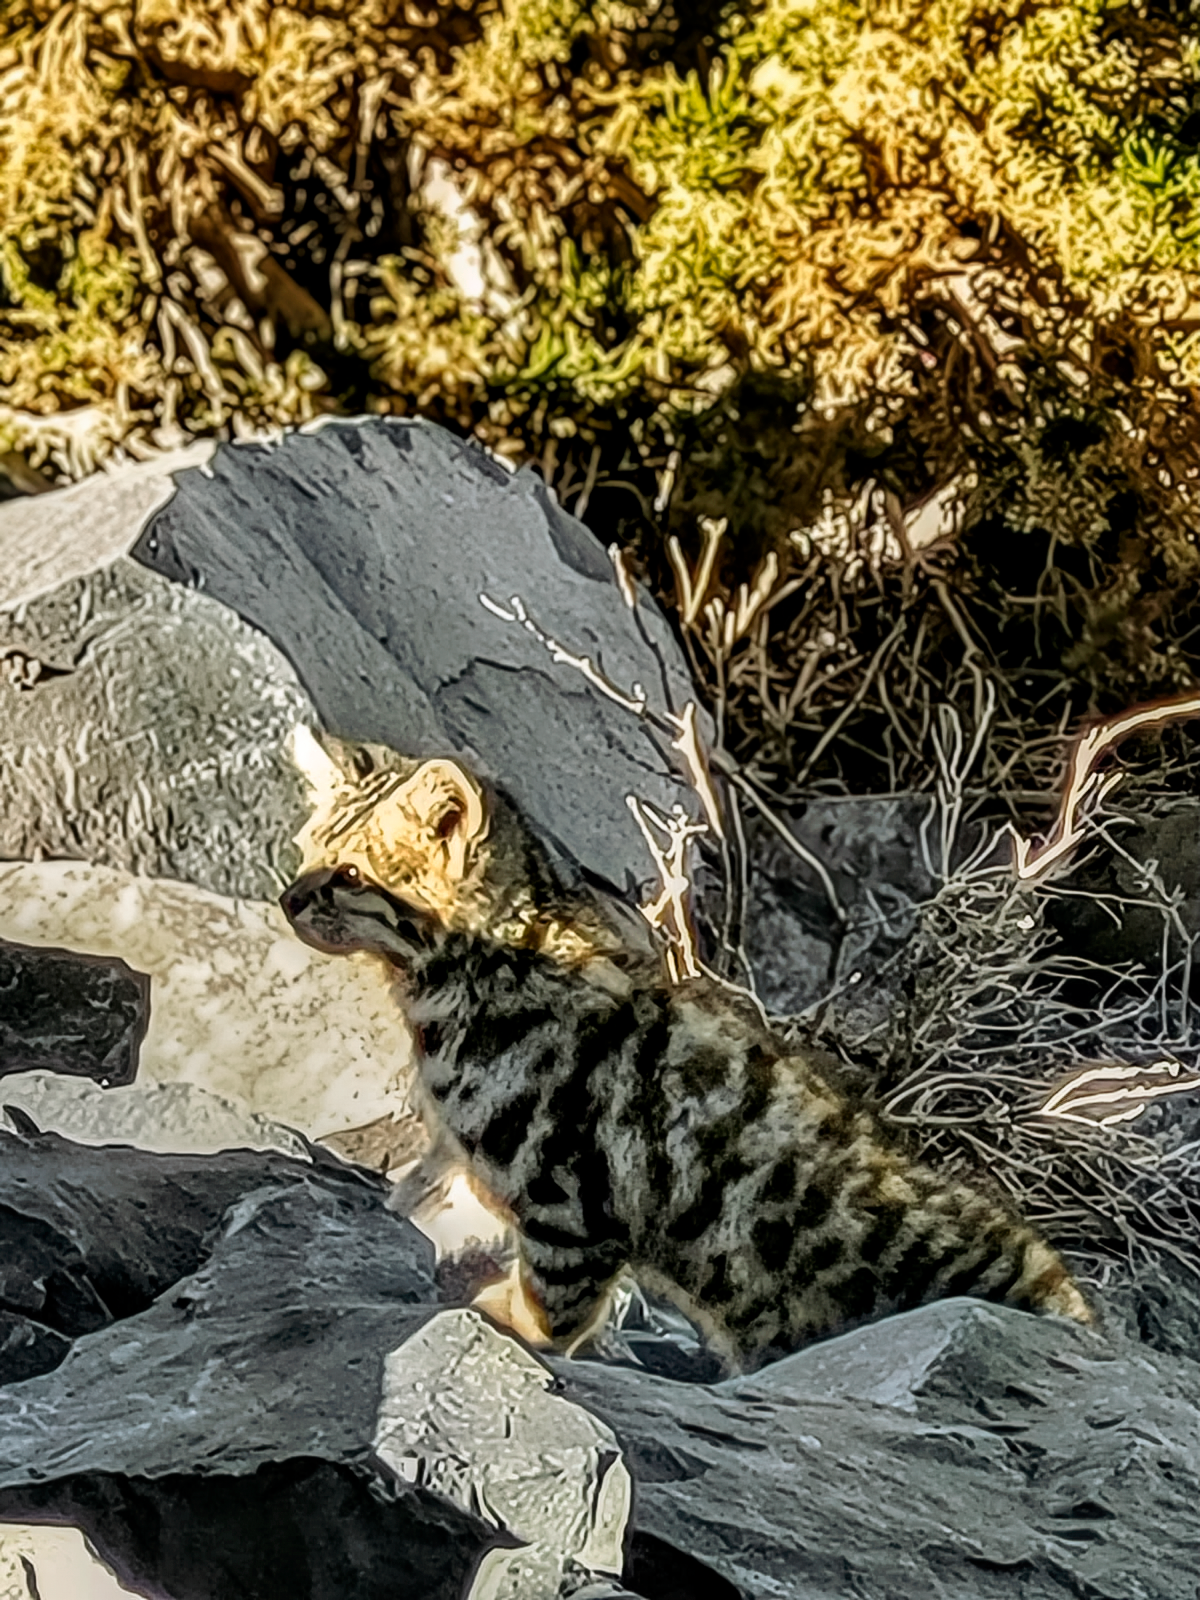

Gato Andino

A Gato Andino (Andean mountain cat) near the SOAR Telescope.

Credit: NOIRLab/NSF/AURA